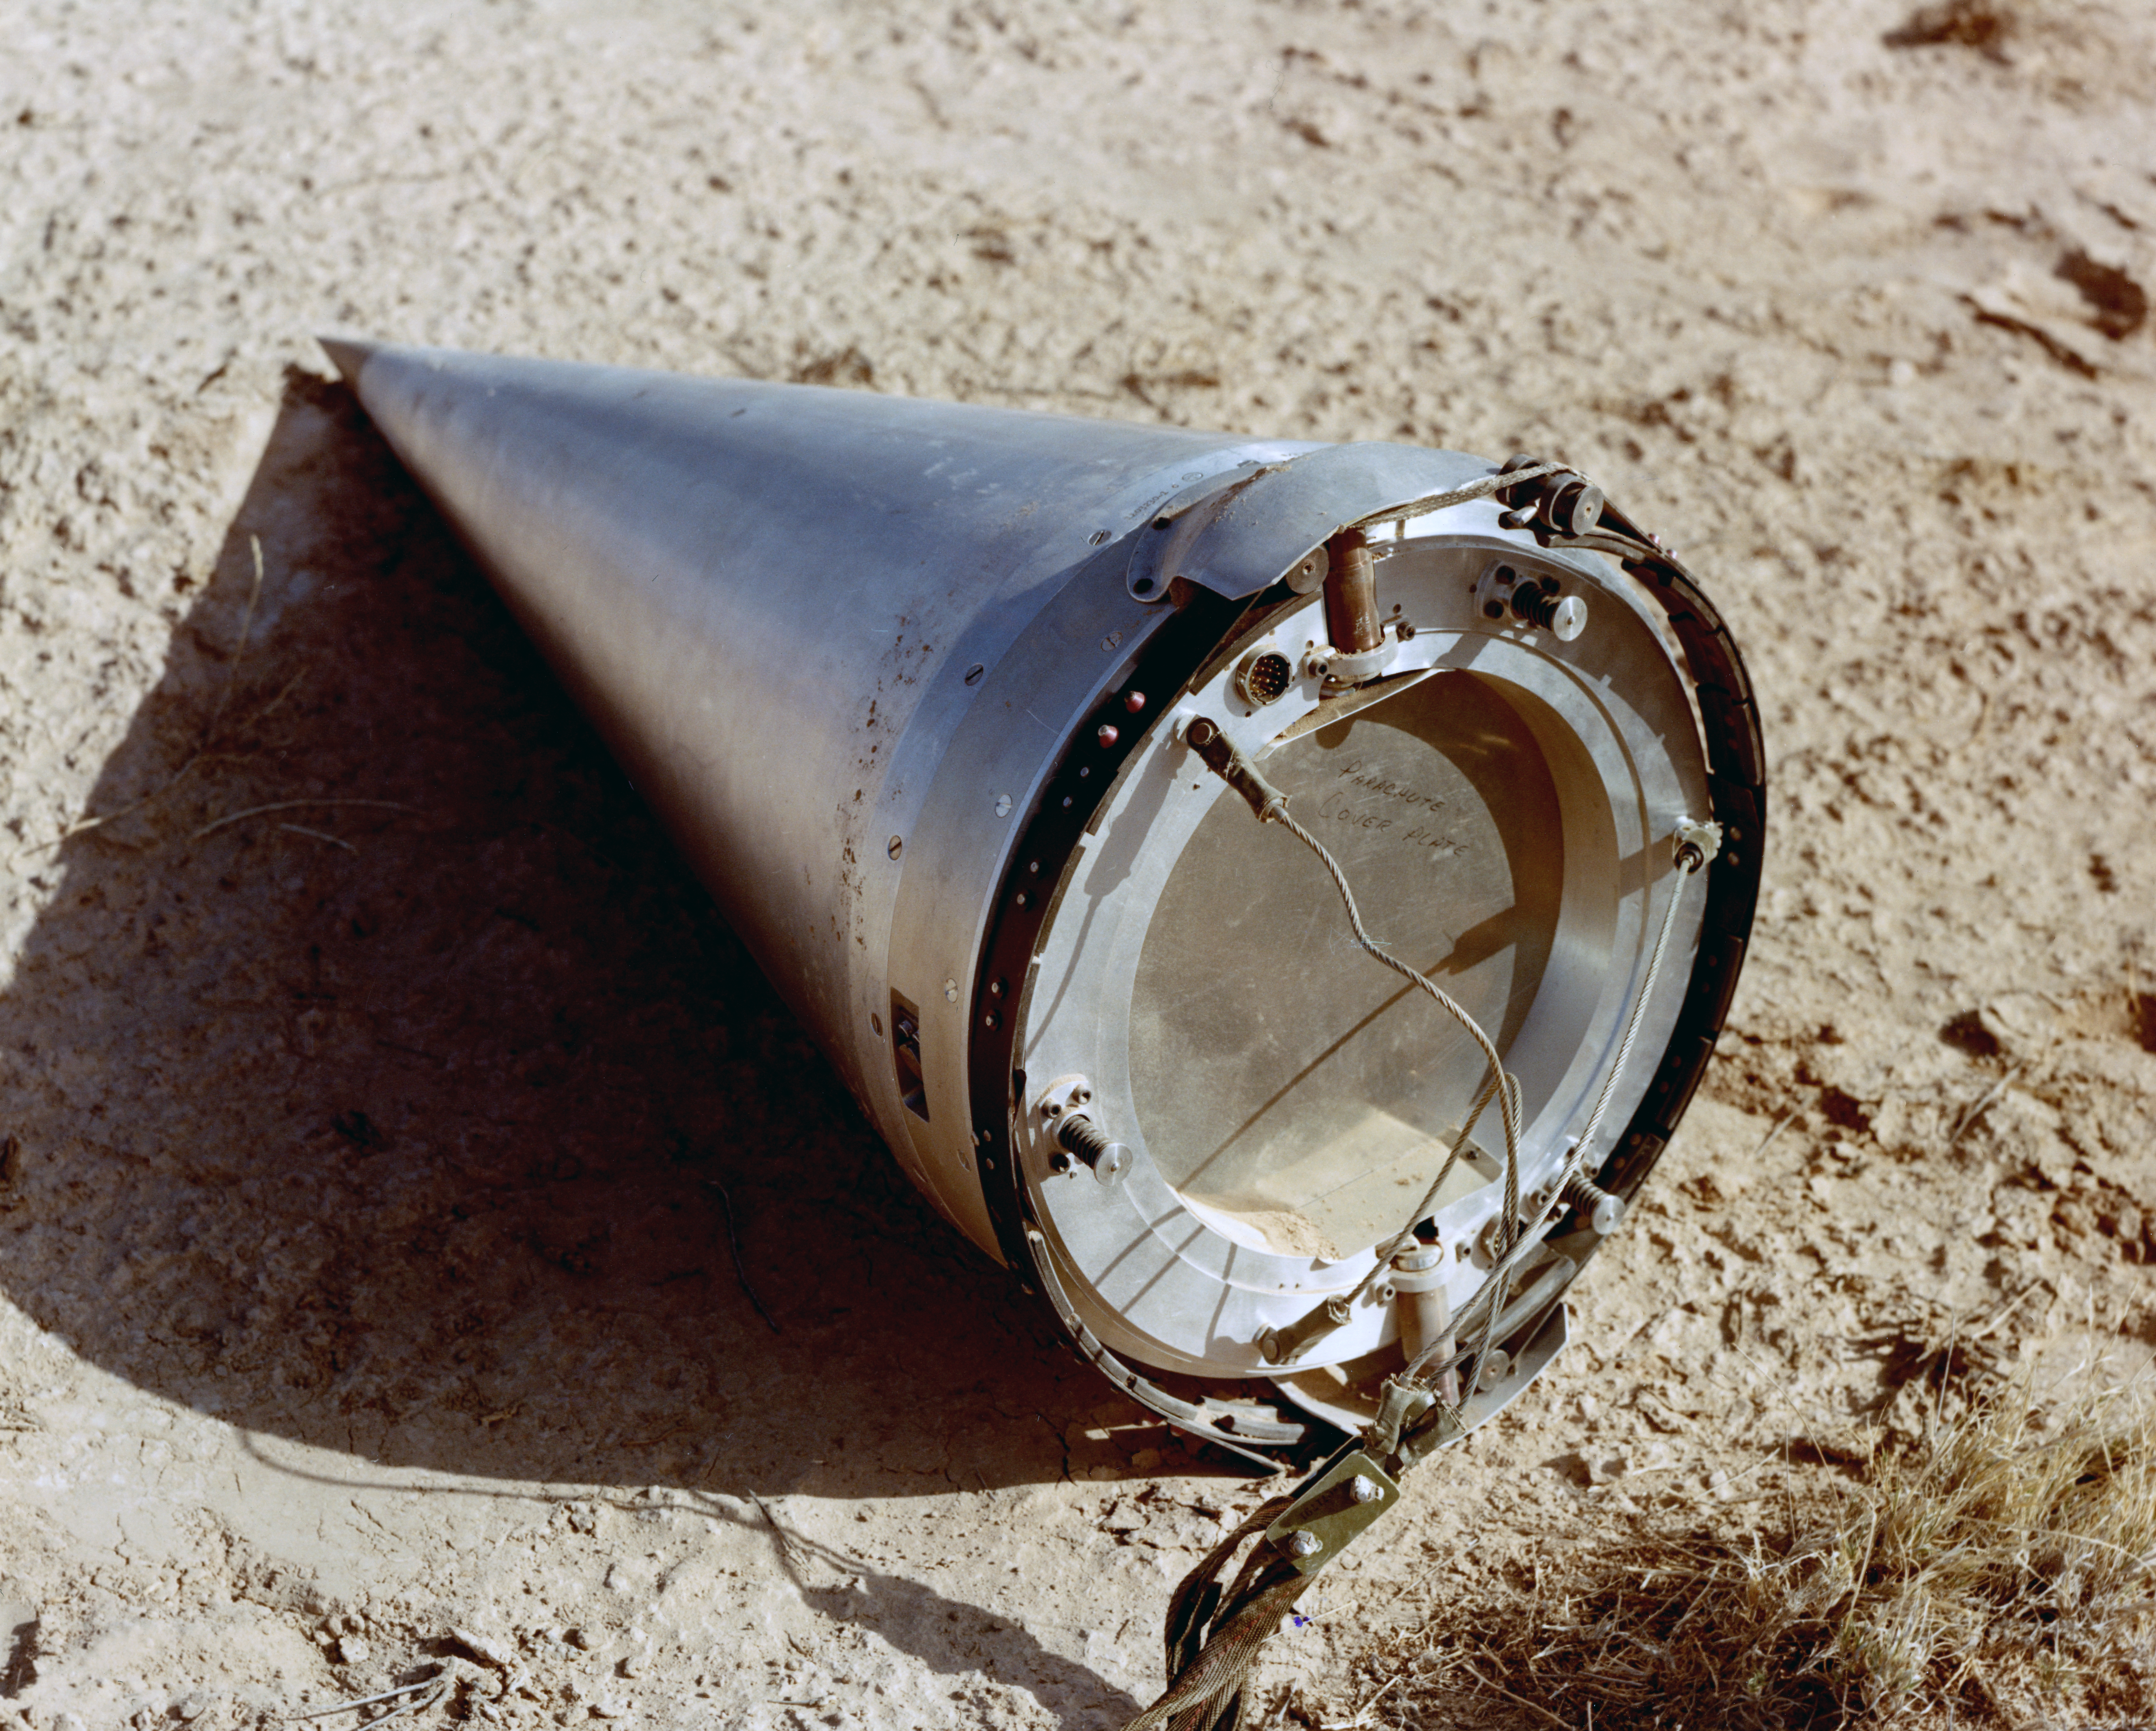

Kitt Peak Rocket Program Flight 3.28

This image shows part of an Aerobee 150 M1 launched by Kitt Peak at White Sands Missile Range on 12 June 1969. This was flight 3.28, which had science goals of measuring the ultraviolet spectrum of Mars using a 14-inch telescope and a spectrometer.

During this flight, Mars was observed just after opposition. The rocket and control system worked very well. Long-wavelength data was very good, but short-wavelength data was affected by an unexplained loss of sensitivity. The entire payload was recovered in excellent condition.

The original negative of this image is stored at NOIRLab Headquarters in Tucson, Arizona. This image is part of NSF NOIRLab’s historical archives.

Credit: KPNO/NOIRLab/NSF/AURA